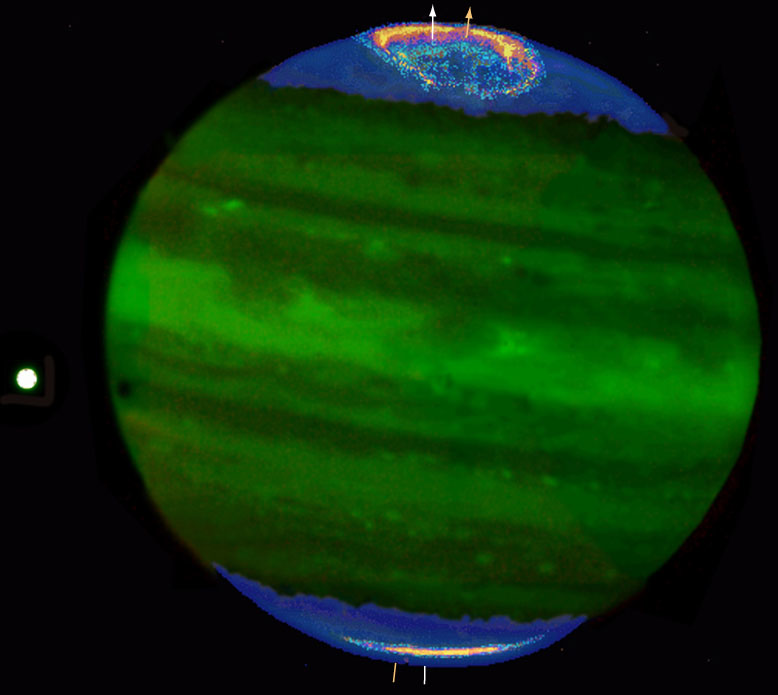

Jupiter's auroral ring and polar haze

This photo shows the Jovian aurorae, in particular the northern ring (here shown in yellow/orange) as well as the "polar haze" (blue). The visibility of the various features has been enhanced by the use of false-colours. The moon Io is visible to the left.

Technical information: this image is a colour-coded combination of these four exposures. North is up and East is left.

Credit: ESO